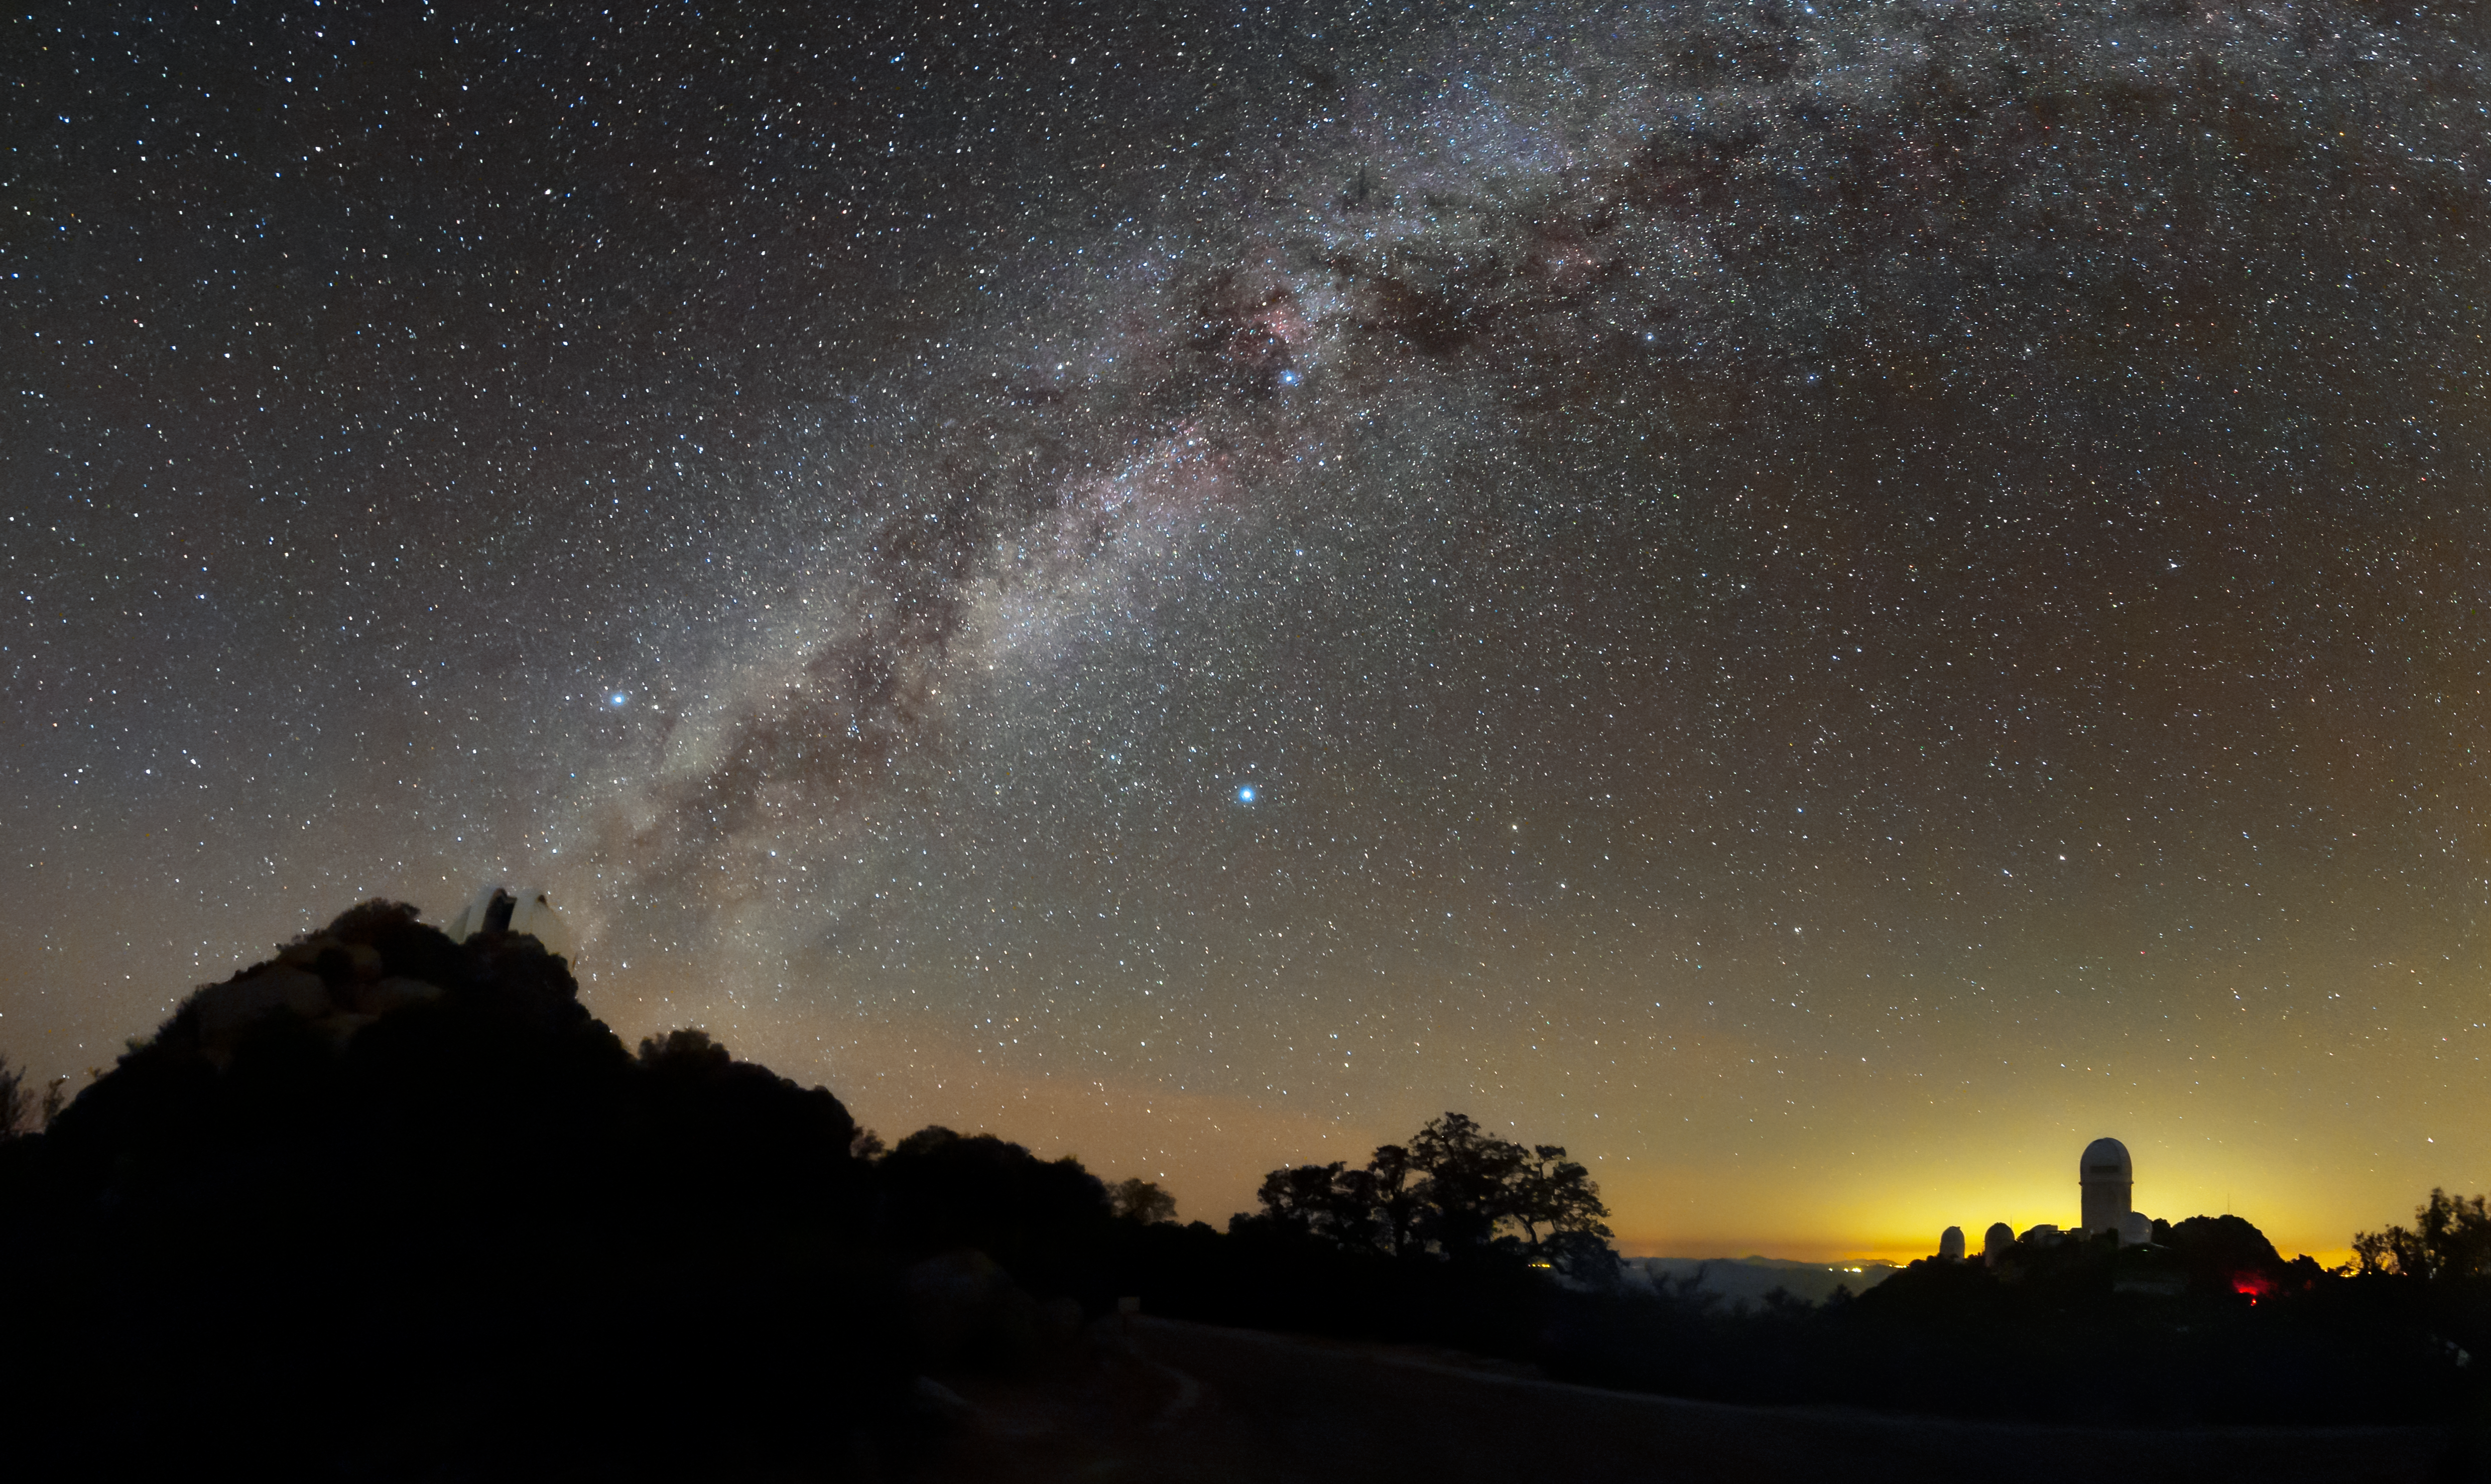

Dusty Skies at Kitt Peak

The Milky Way arches above a desert skyline in this image from Kitt Peak National Observatory (KPNO), a Program of NSF NOIRLab. The domes of the telescopes jut into the night sky, silhouetted by airglow and lights from the city of Tucson, 80 kilometers (50 miles) away. Only a solitary red light disturbs the darkness on Kitt Peak itself.

This image shows a particularly striking view of the dust lanes threading through the Milky Way in the skies above the observatory. These dark bands of dust obscure our view of the Galactic Center at optical wavelengths, leaving astronomers dependent on observations from gamma-ray, x-ray, infrared, and radio telescopes. Kitt Peak National Observatory plays host to two radio telescopes and over twenty optical telescopes. The collection of optical telescopes still has plenty of work to do: astronomers use KPNO to study objects ranging from exoplanets to distant galaxies.

Credit: KPNO/NOIRLab/NSF/AURA/B. Tafreshi